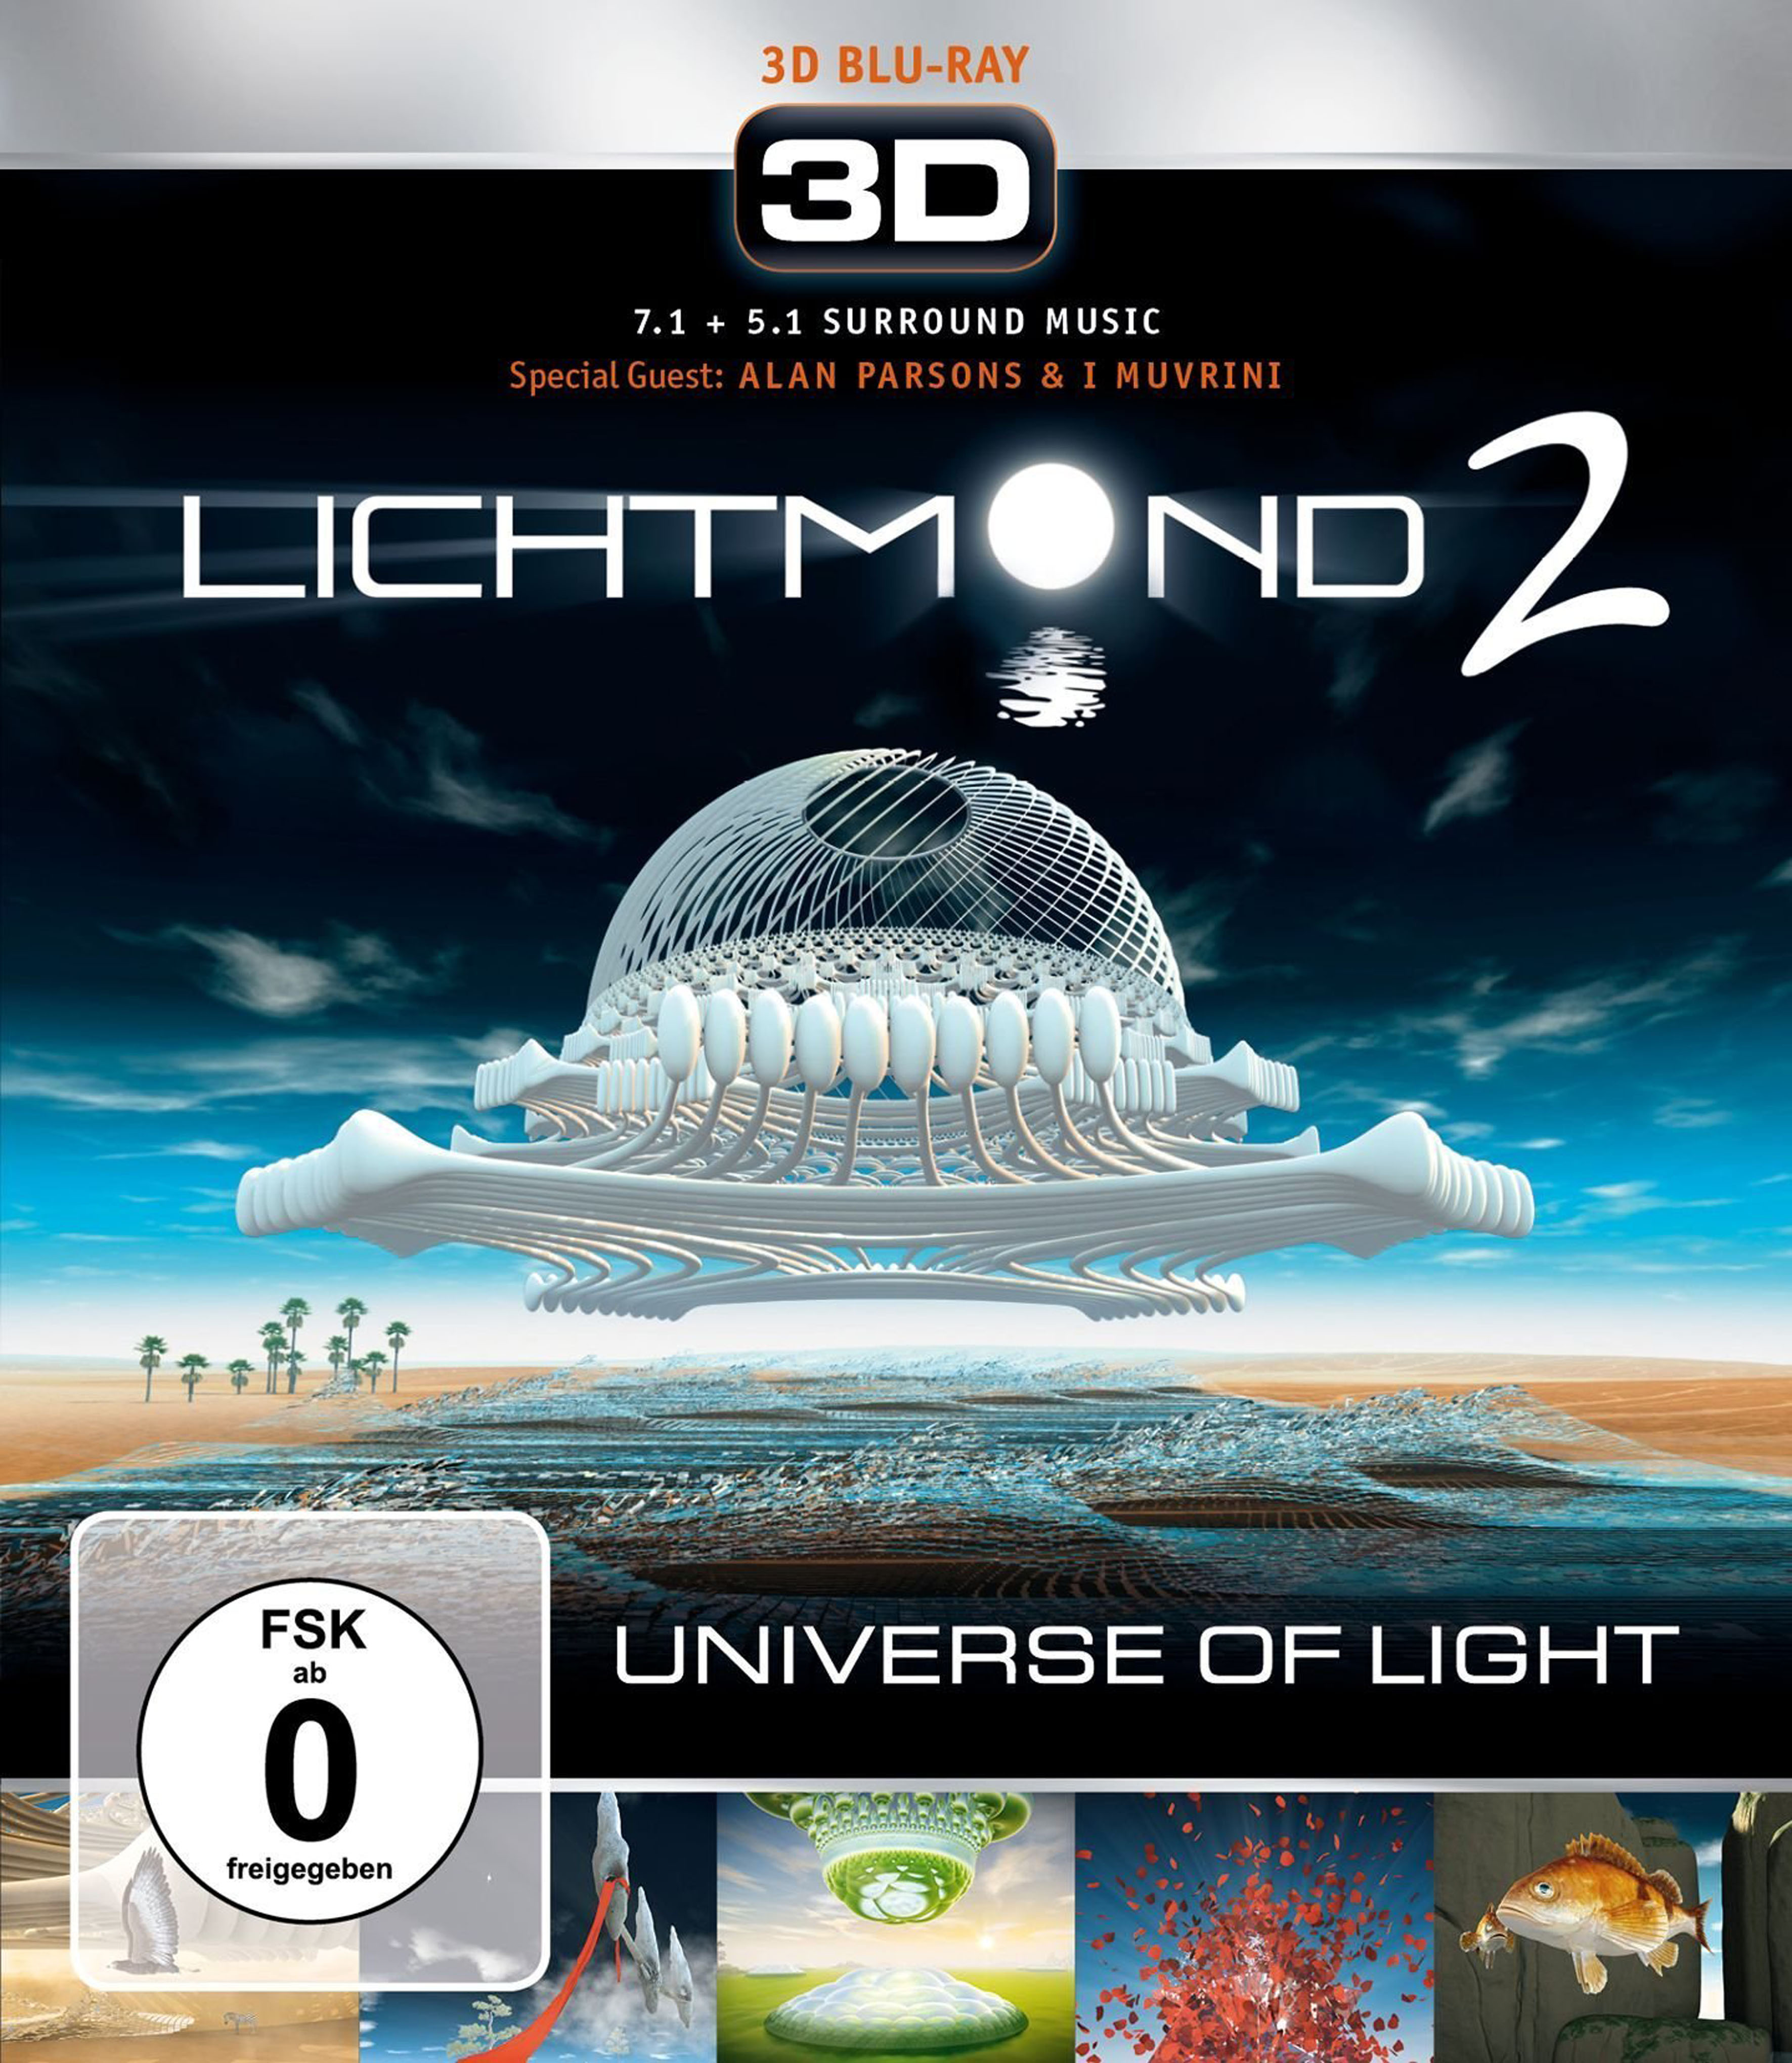

Cover of Lichtmond 2: Universe of Light Blu Ray release

This is the cover for Lichtmond 2: Universe of Light, a new multimedia release from German recording artists Lichtmond. The first single from the album, "Precious Life", features vocals from British producer Alan Parsons, who gained fame through his involvement in producing high-profile albums for The Beatles and Pink Floyd, and his solo group The Alan Parsons Project. Parsons met Lichtmond during a visit to ESO's site at Paranal, Chile, and the special edition of Lichtmond 2: Universe of Light contains a short movie of the ESO and ALMA sites, made using stunning footage and images from the ESO archives.

Credit: Lichtmond